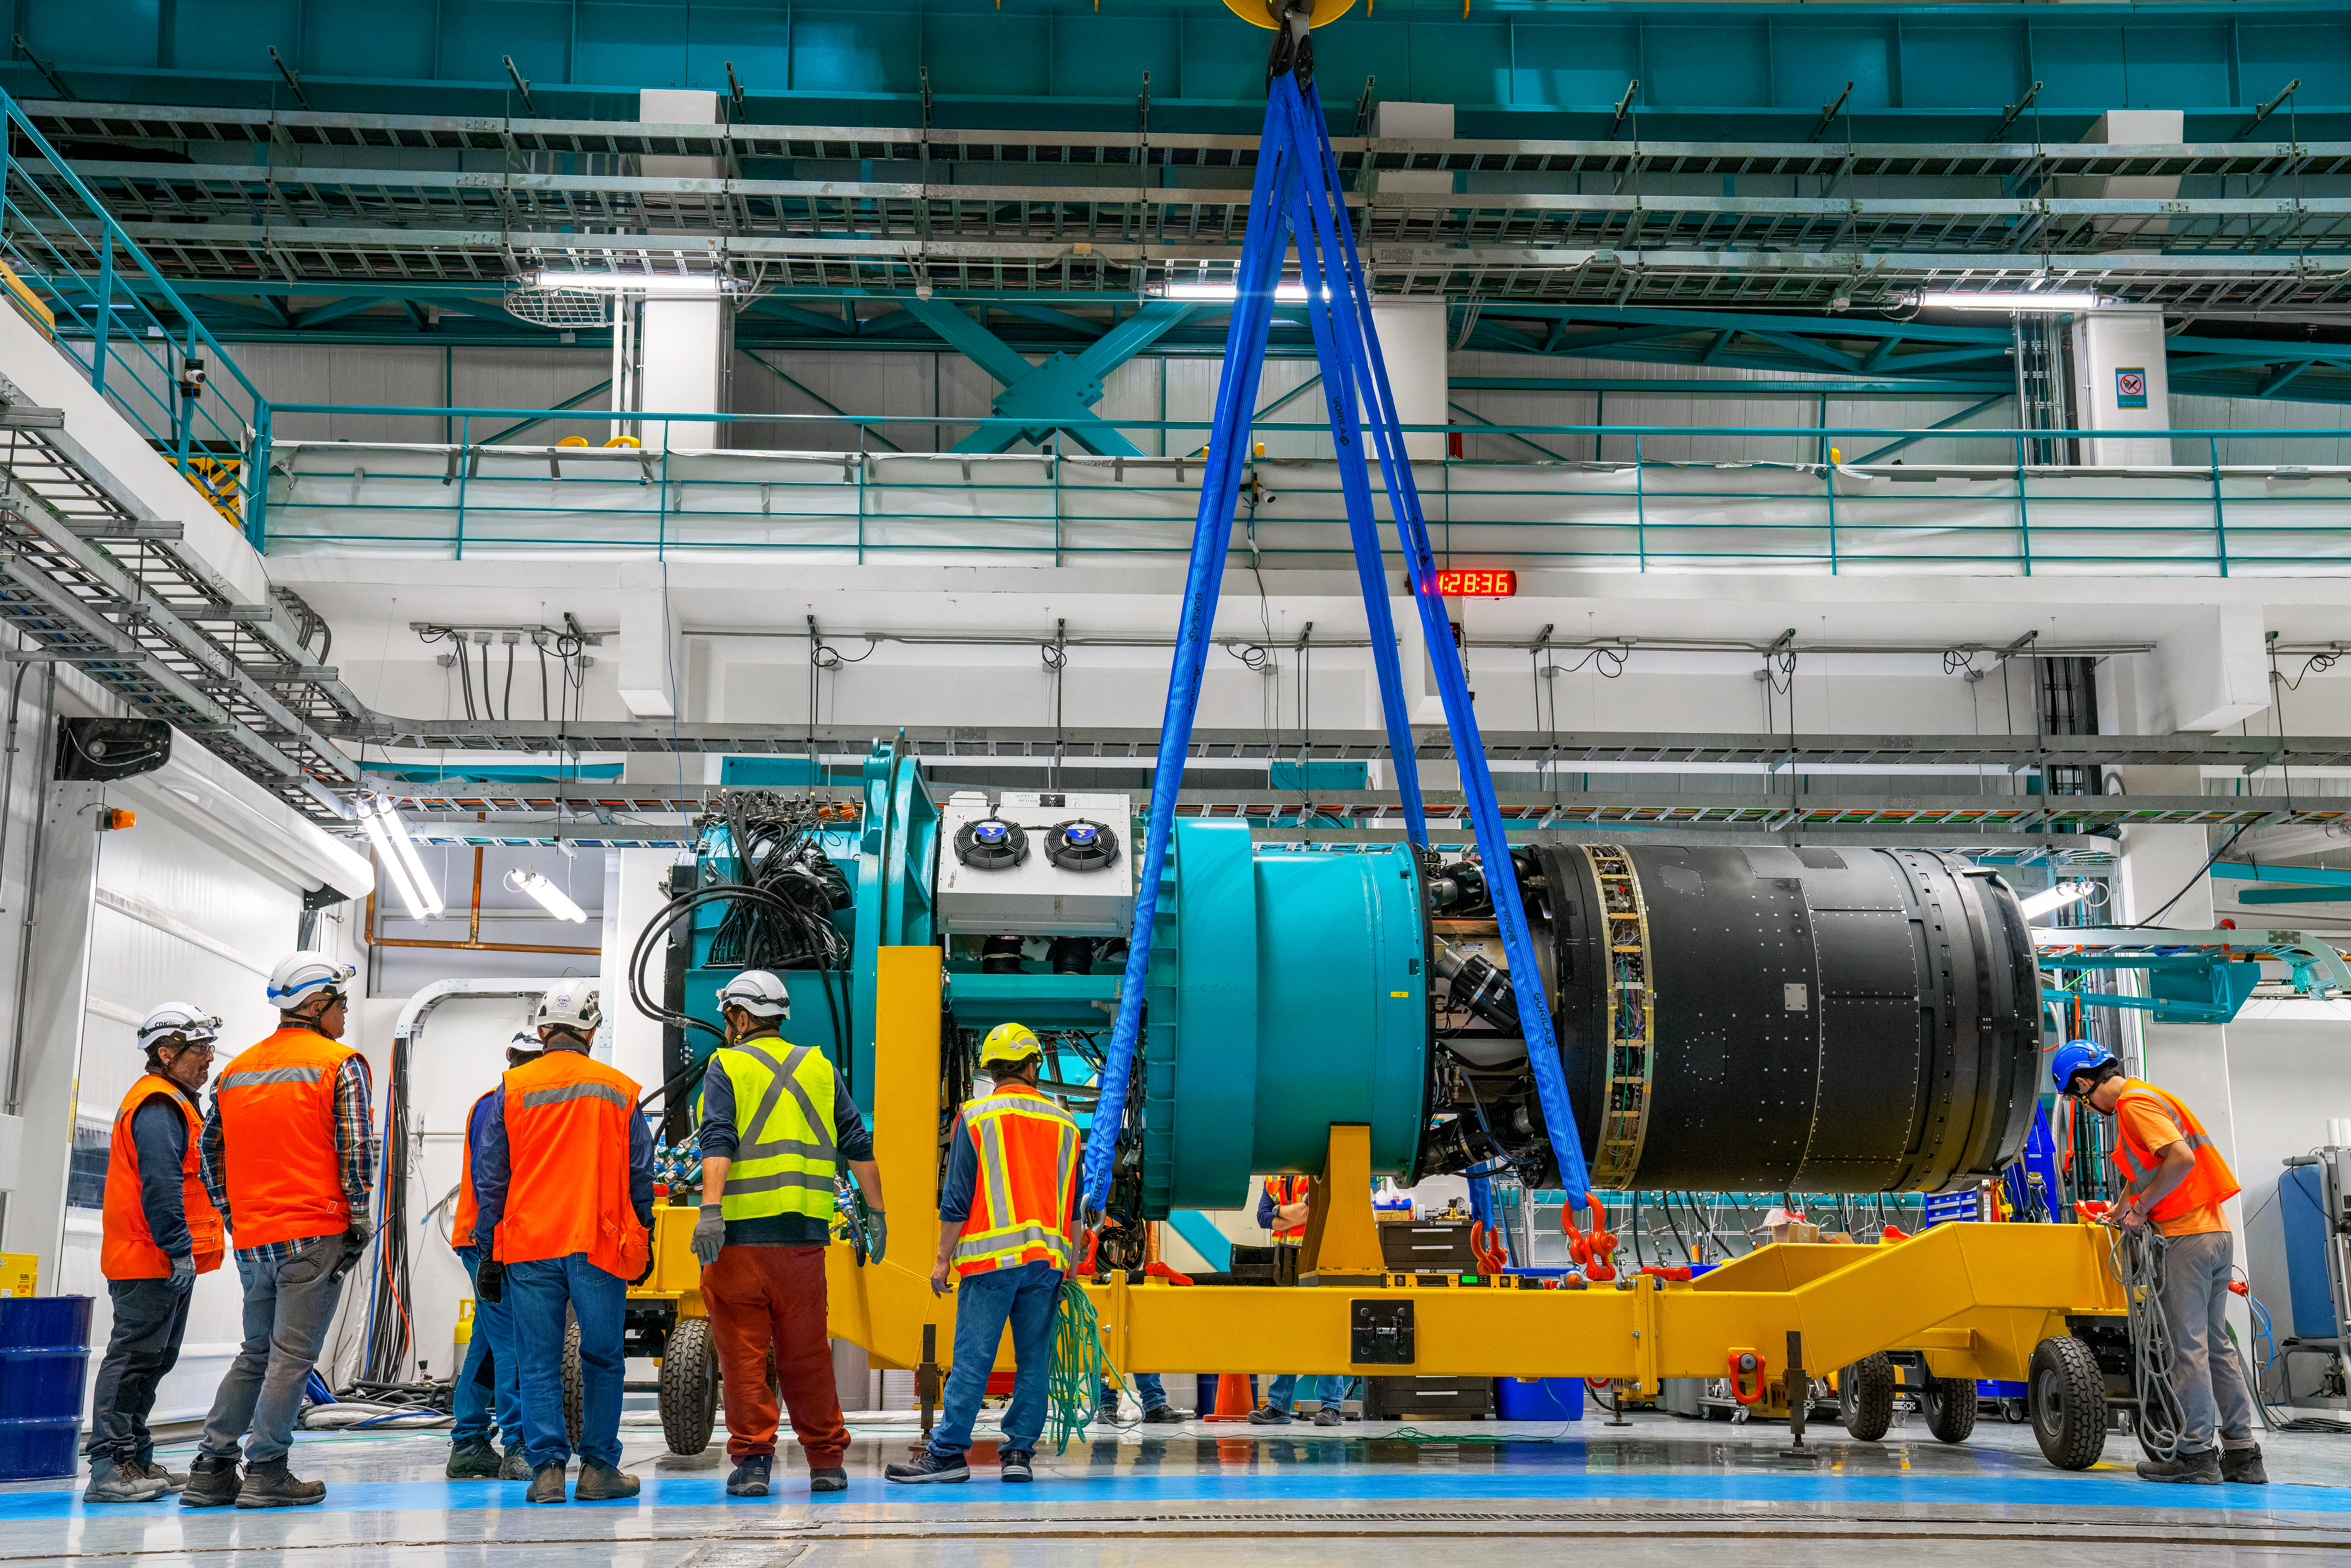

LSST Camera Move

The NSF–DOE Vera C. Rubin Observatory team loading the LSST Camera on a transport cart for testing in February 2025.

Credit: RubinObs/NOIRLab/SLAC/NSF/DOE/AURA/H. Stockebrand